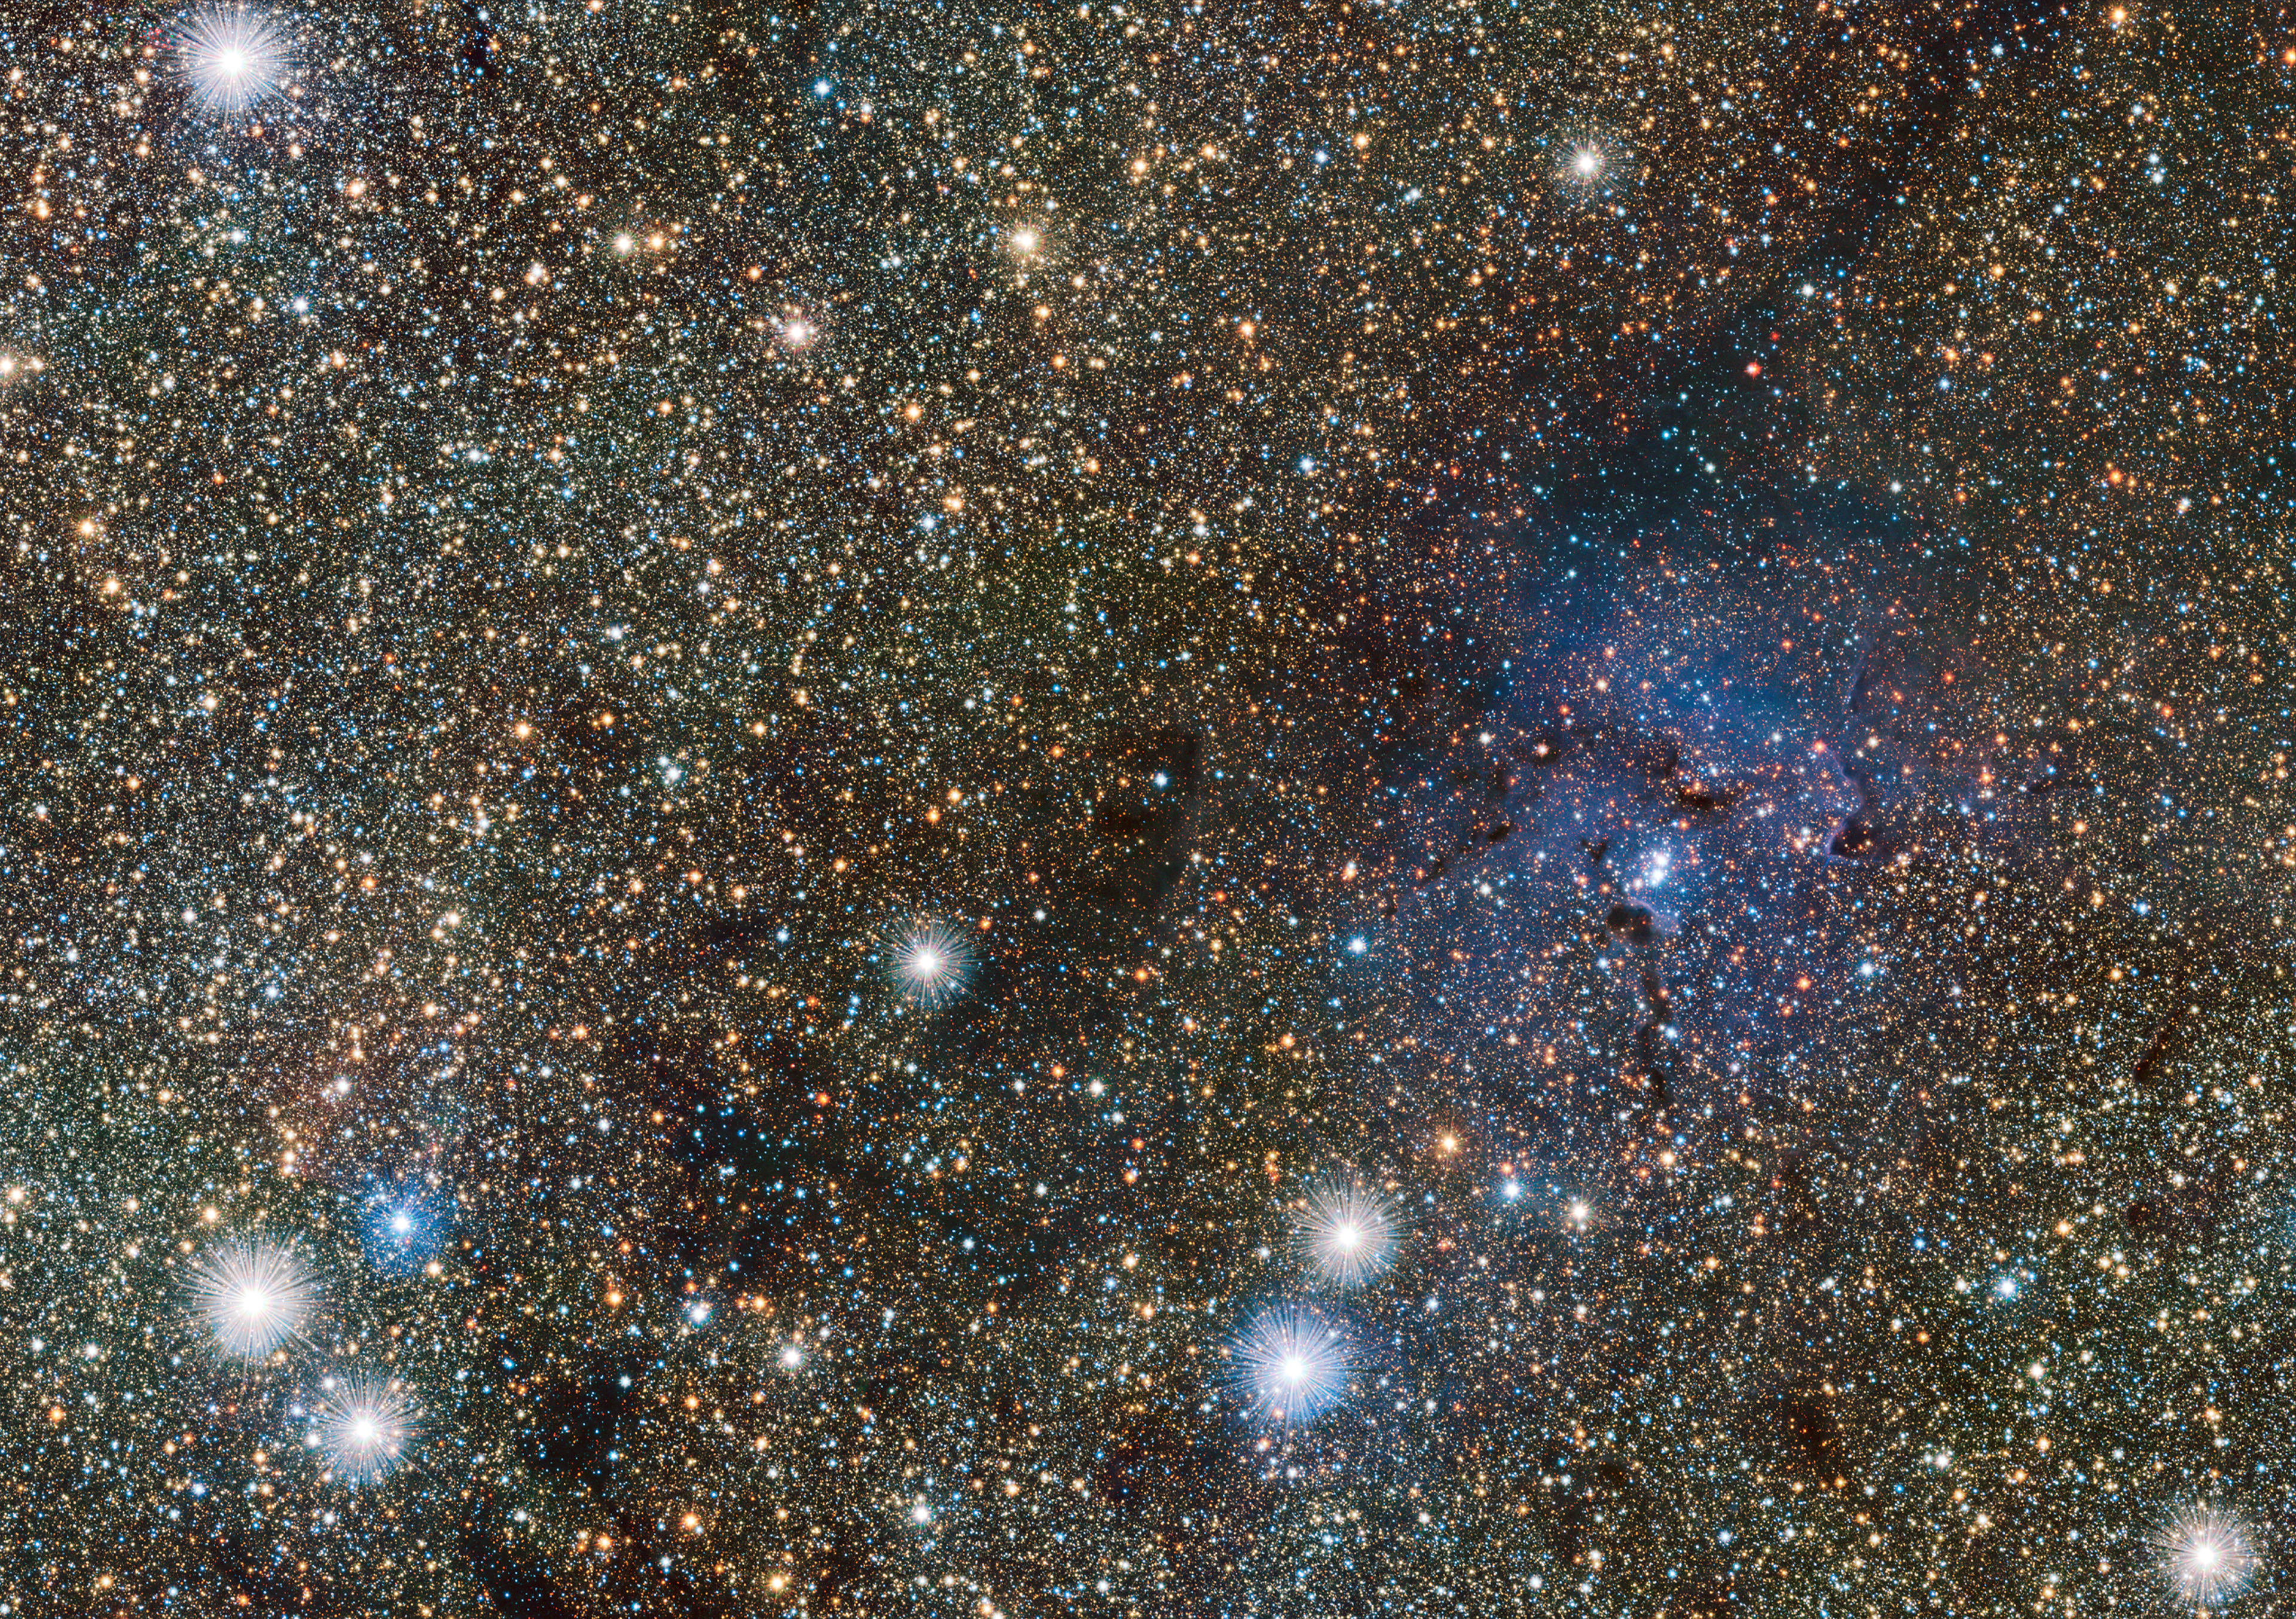

VISTA views the Trifid and reveals hidden variable stars

This small extract from the VISTA VVV survey of the central parts of the Milky Way shows the famous Trifid Nebula to the right of centre. It appears as faint and ghostly at these infrared wavelengths when compared to the familiar view at visible wavelengths. This transparency has brought its own benefits — many previously hidden background objects can now be seen clearly. Among these are two newly discovered Cepheid variable stars, the first ever spotted on the far side of the galaxy near its central plane.

Credit: ESO/VVV consortium/D. Minniti